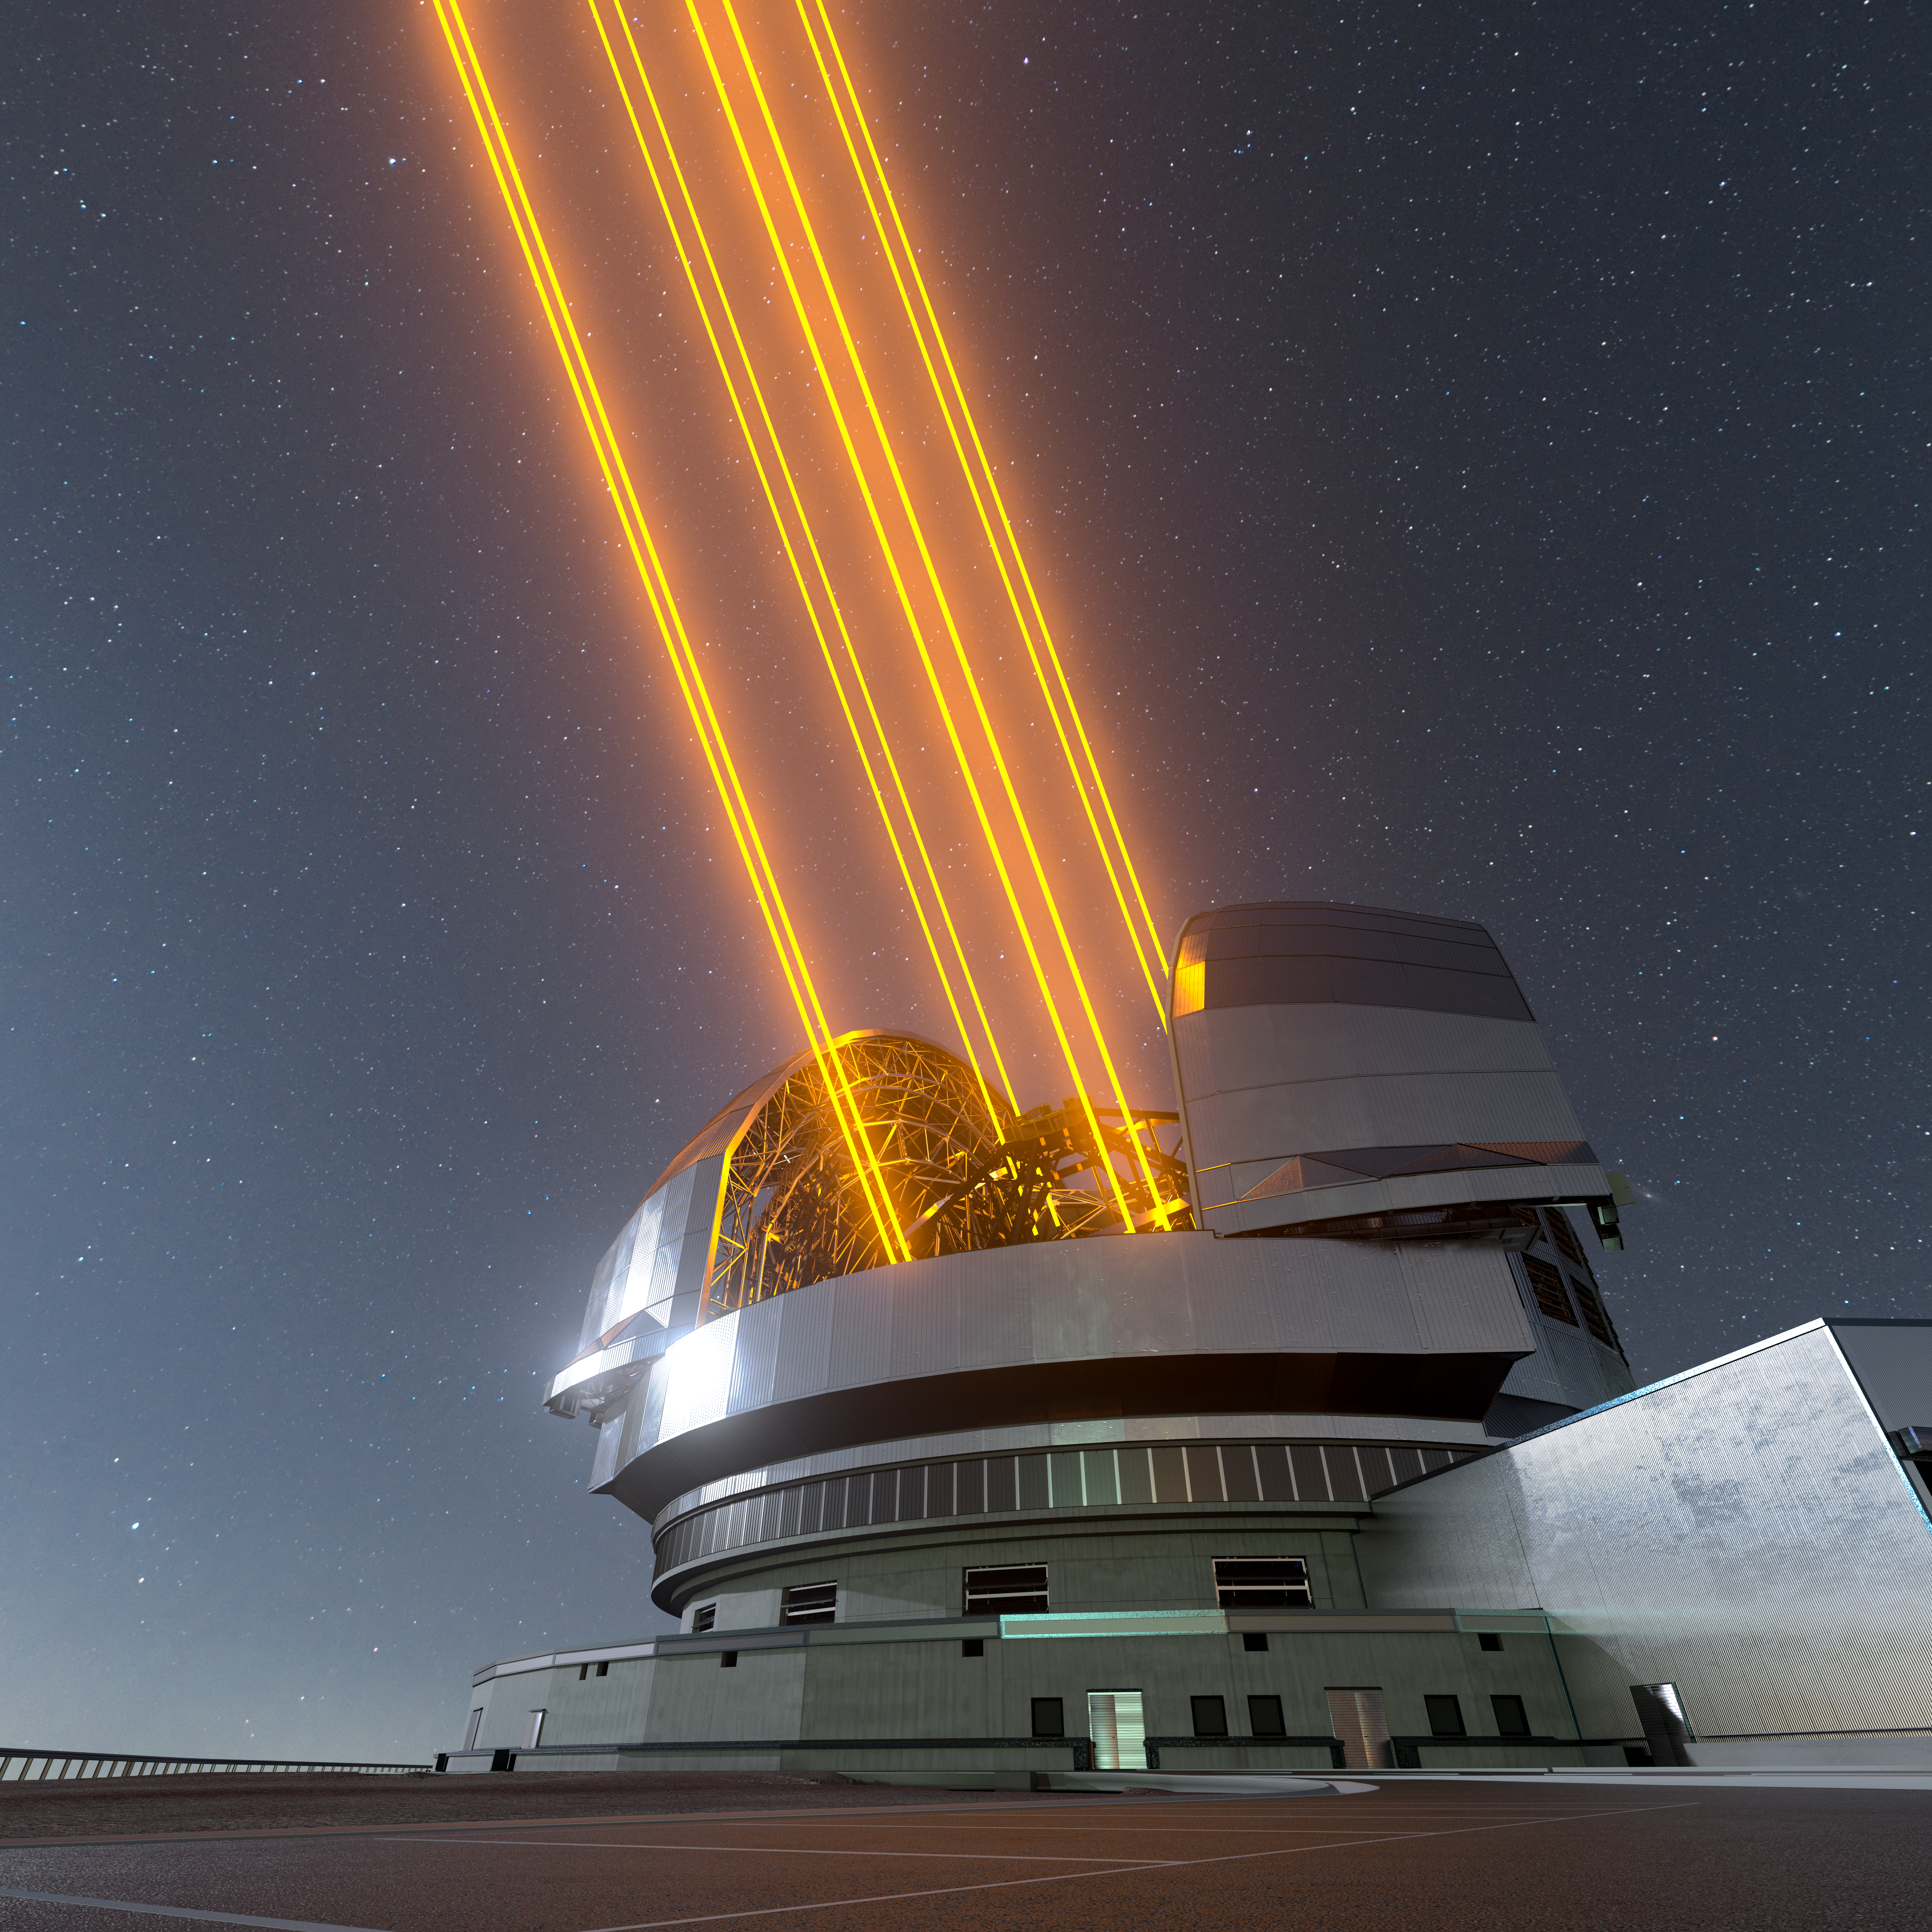

Artist's Impression of the ELT: A Sharp Eye on the Sky

This image shows an artist's impression, based on the final design for the telescope, of ESO's Extremely Large Telescope (ELT), which will be the biggest ‘eye on the sky’ when it achieves first light later this decade. The telescope uses lasers to create artificial guide stars to measure how much the light is distorted by turbulence in the Earth’s atmosphere. The deformable M4 mirror adjusts its shape in real time to compensate for these changes in the atmosphere, helping the ELT produce images 16 times sharper than the Hubble Space Telescope.

Credit: ESO/L. Calçada